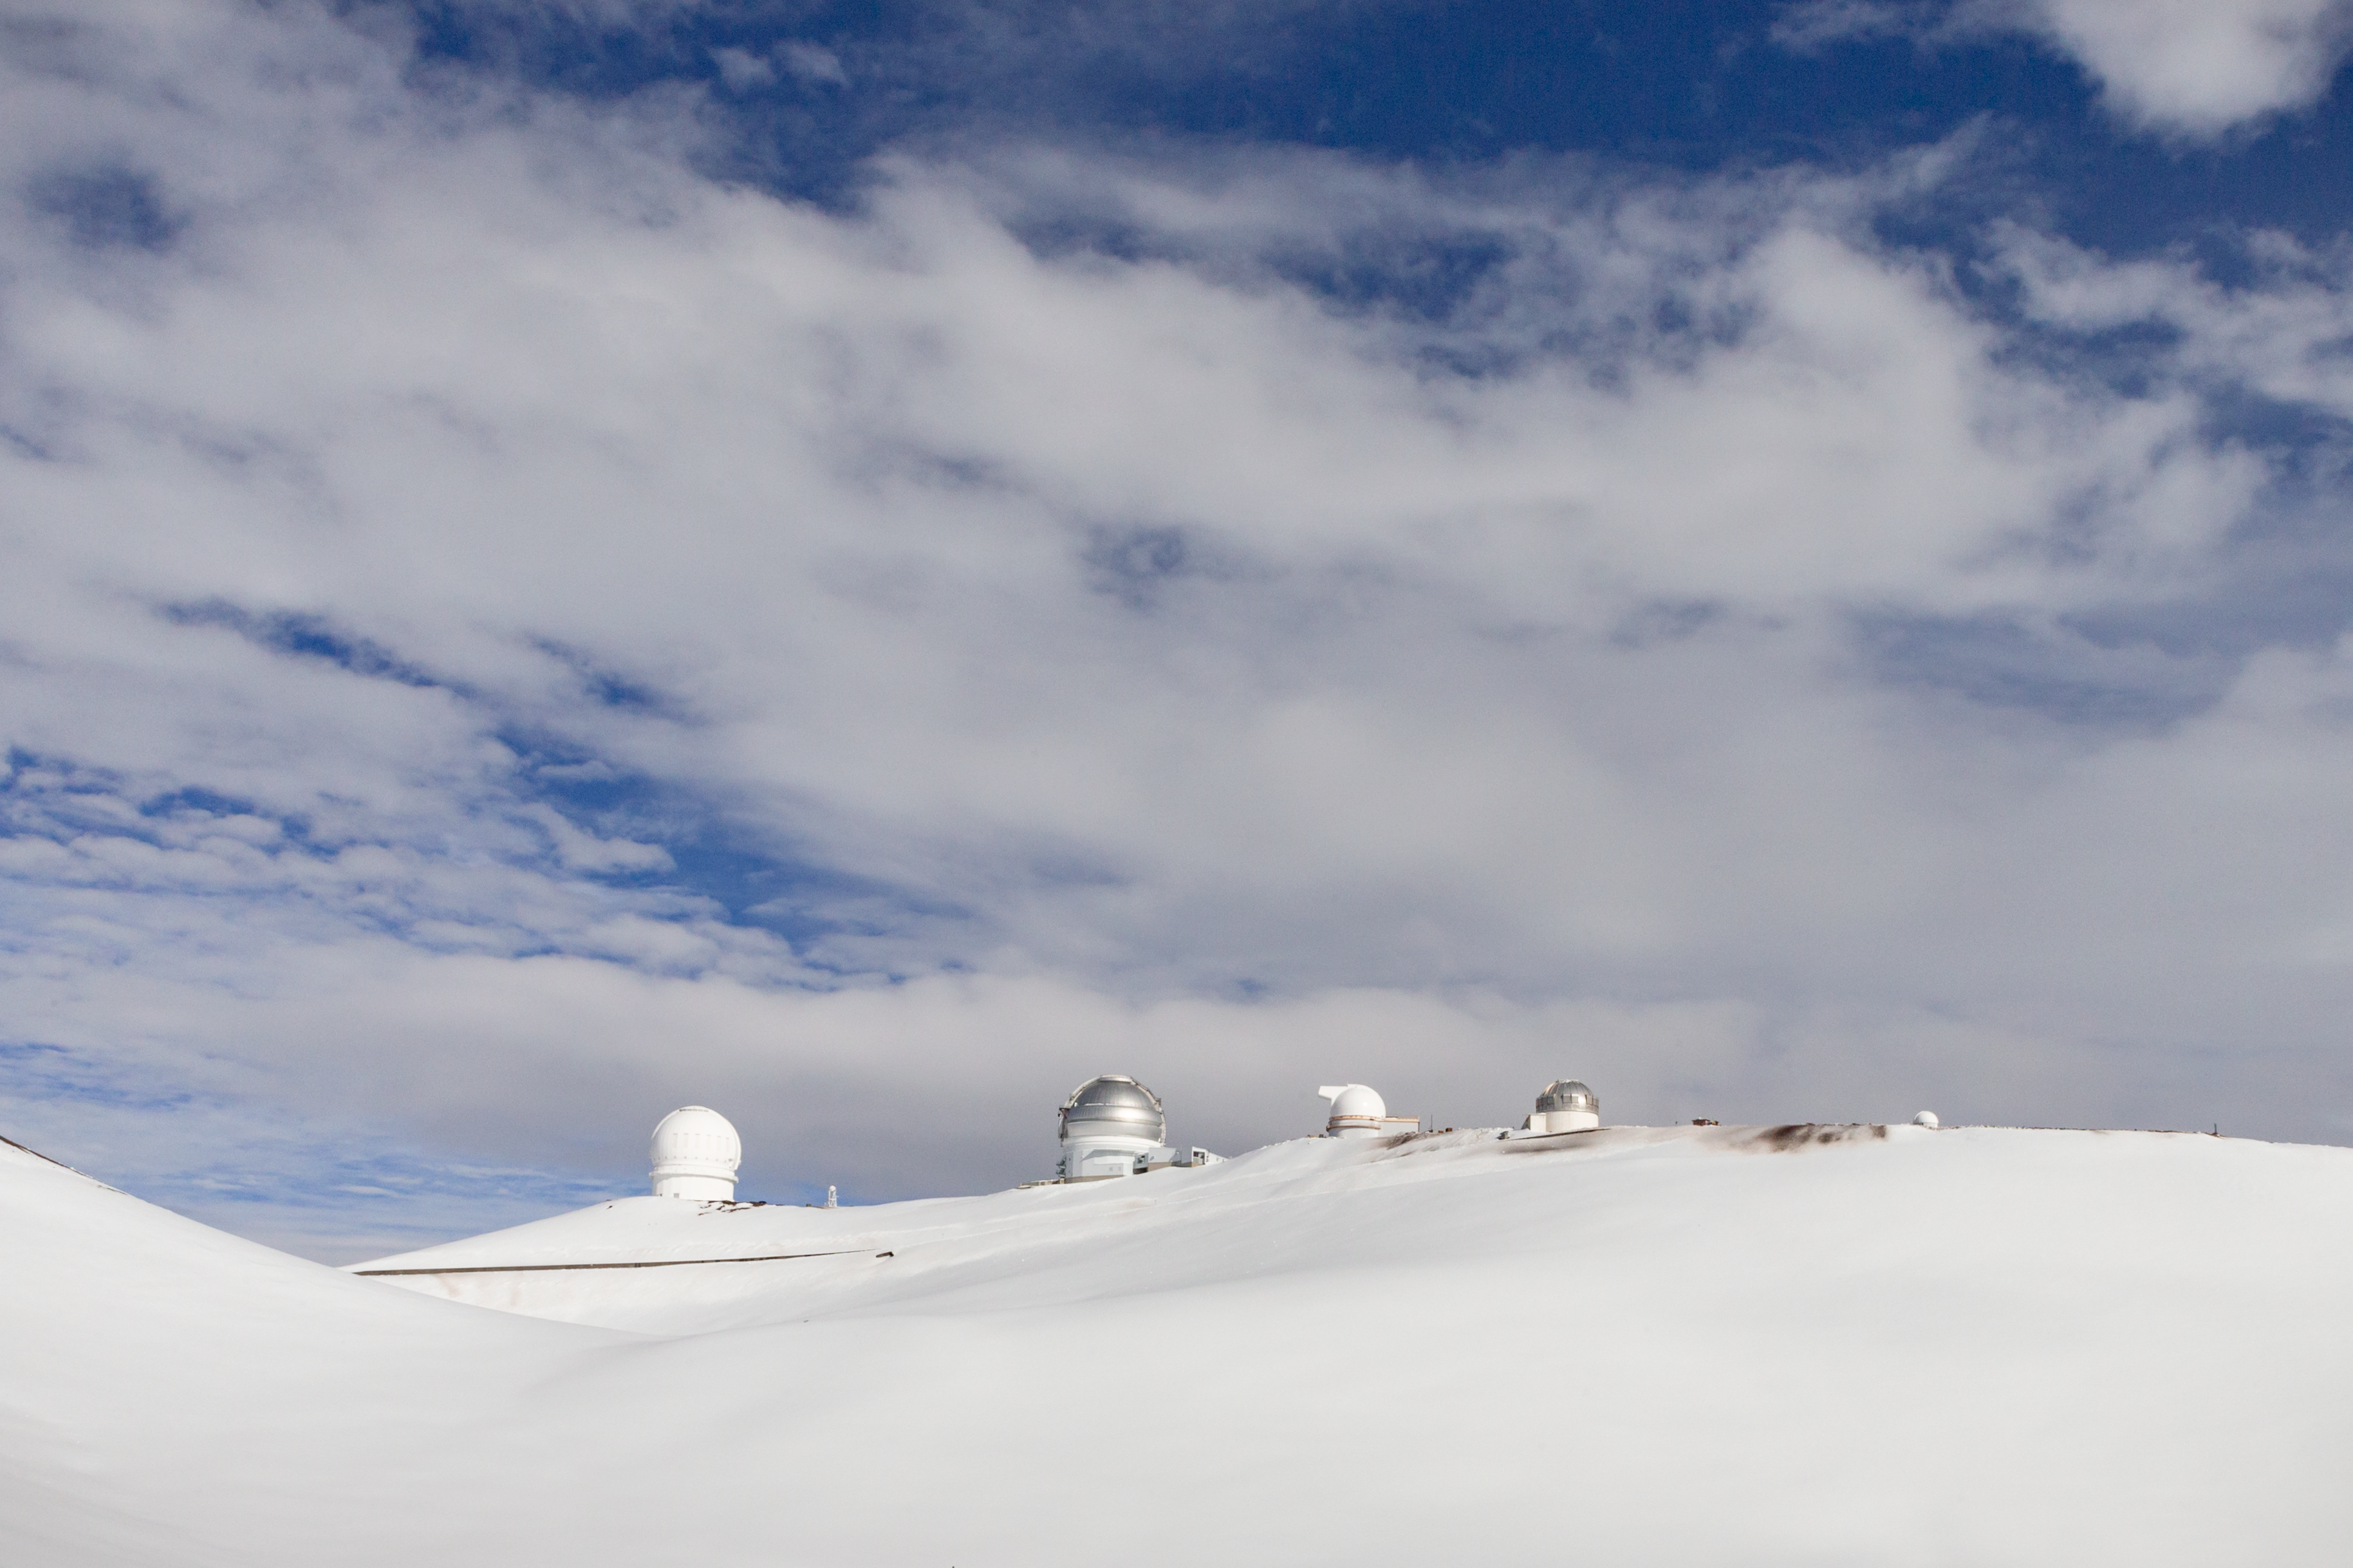

Maunakea observatories and snow

Maunakea observatories and snow. 2020 Jan. 15.

Credit: International Gemini Observatory/NOIRLab/NSF/AURA/J. Pollard